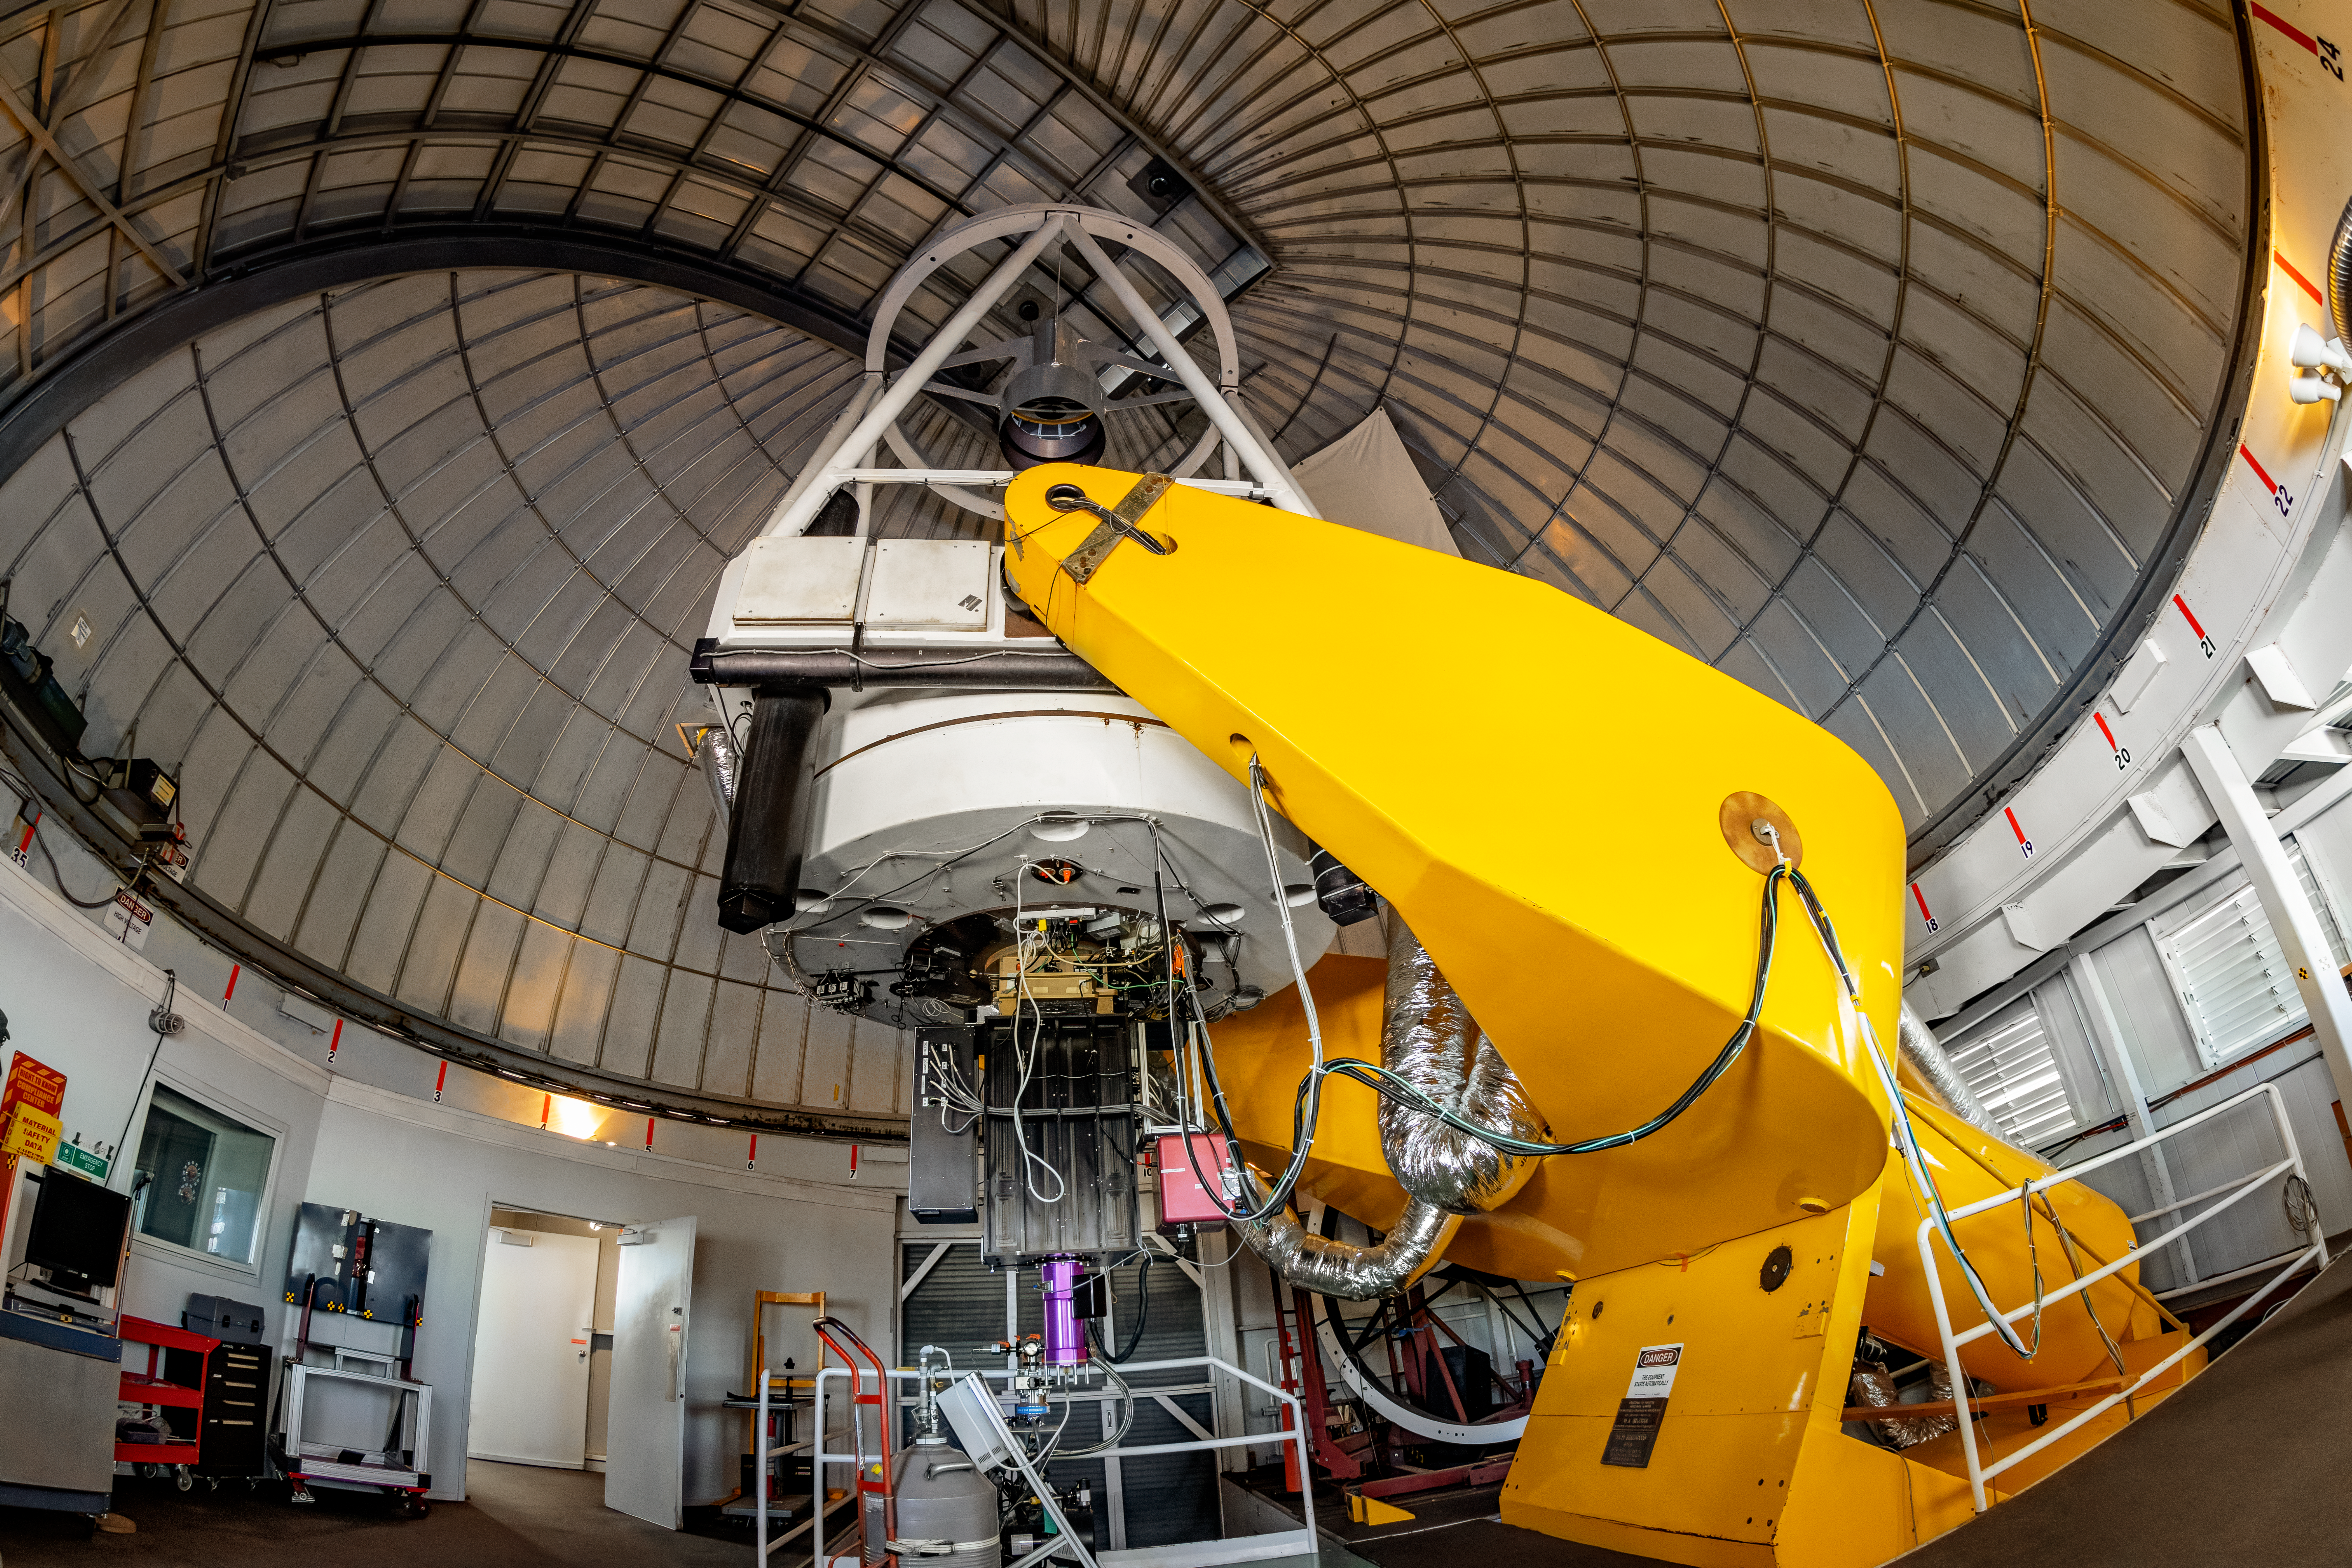

Hiltner 2.4-meter Telescope Interior

The interior of the Hiltner 2.4-meter Telescope located at Kitt Peak National Observatory (KPNO), a Program of NSF NOIRLab.

Credit: KPNO/NOIRLab/NSF/AURA/T. Matsopoulos